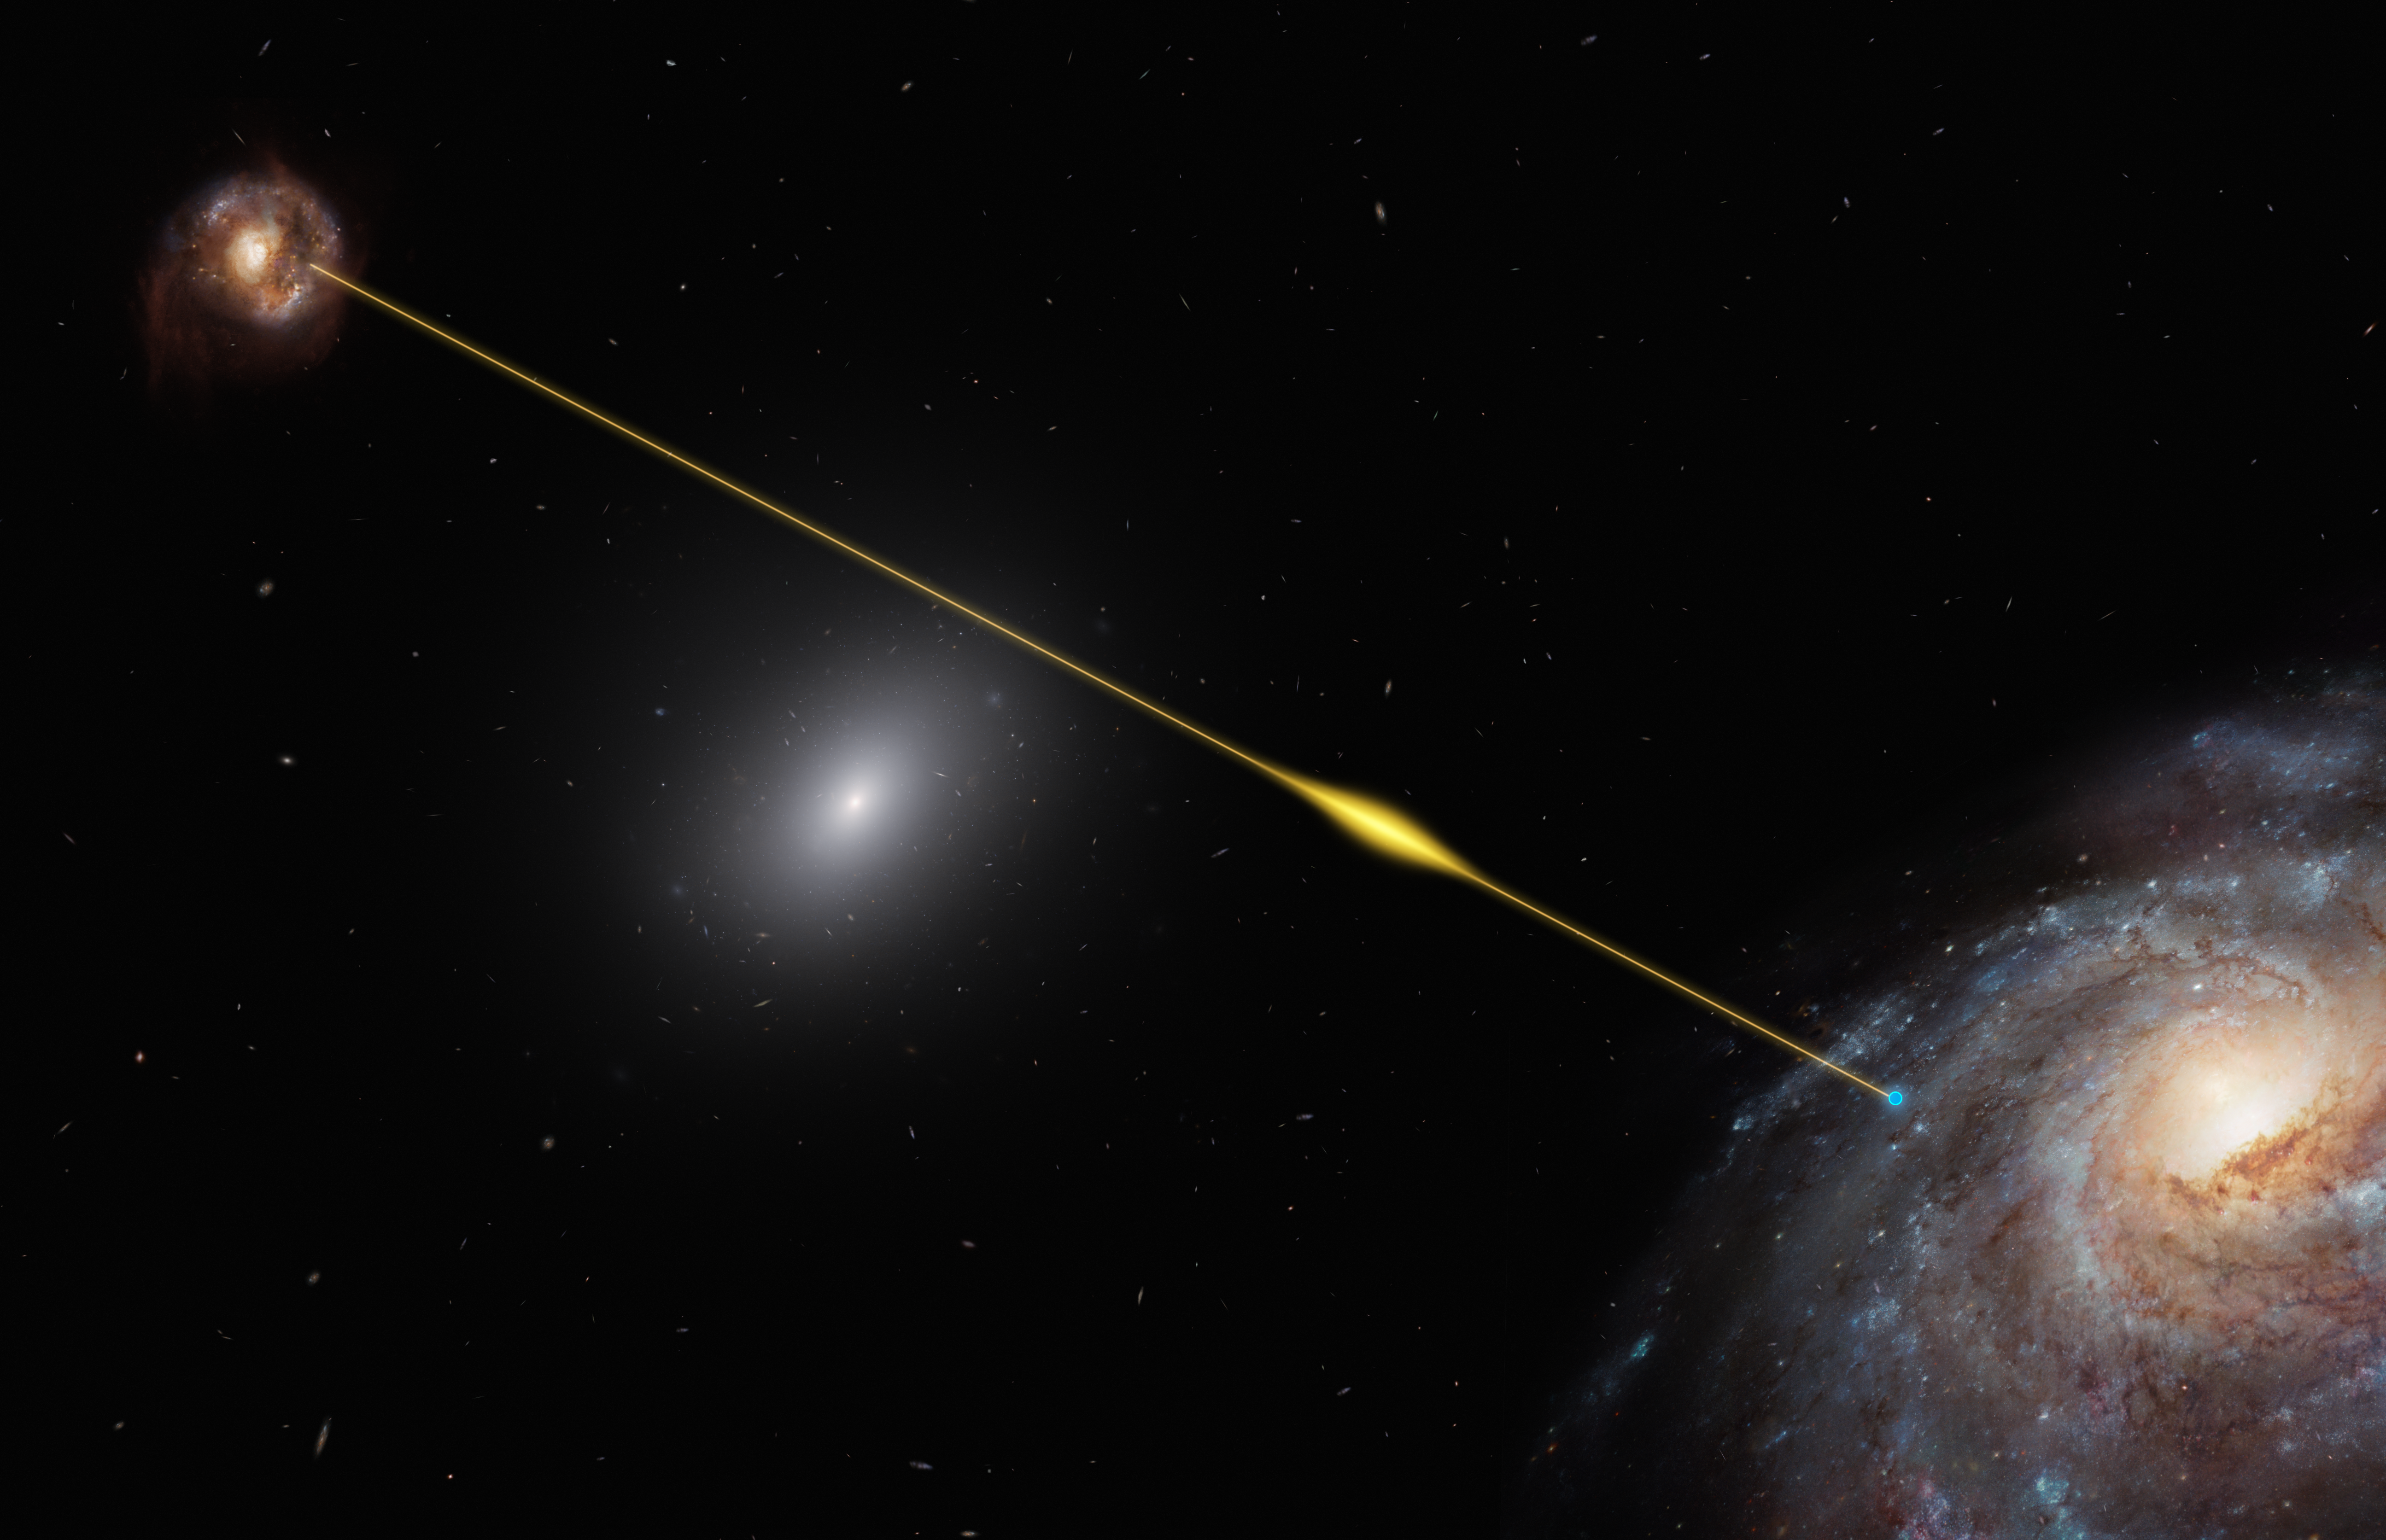

Artist’s impression of a fast radio burst traveling through space and reaching Earth

This artist’s impression represents the path of the fast radio burst FRB 181112 traveling from a distant host galaxy to reach the Earth. FRB 181112 was pinpointed by the Australian Square Kilometre Array Pathfinder (ASKAP) radio telescope. Follow-up observations with ESO’s Very Large Telescope (VLT) revealed that the radio pulses have passed through the halo of a massive galaxy on their way toward Earth. This finding allowed astronomers to analyse the radio signal for clues about the nature of the halo gas.

Credit: ESO/M. Kornmesser